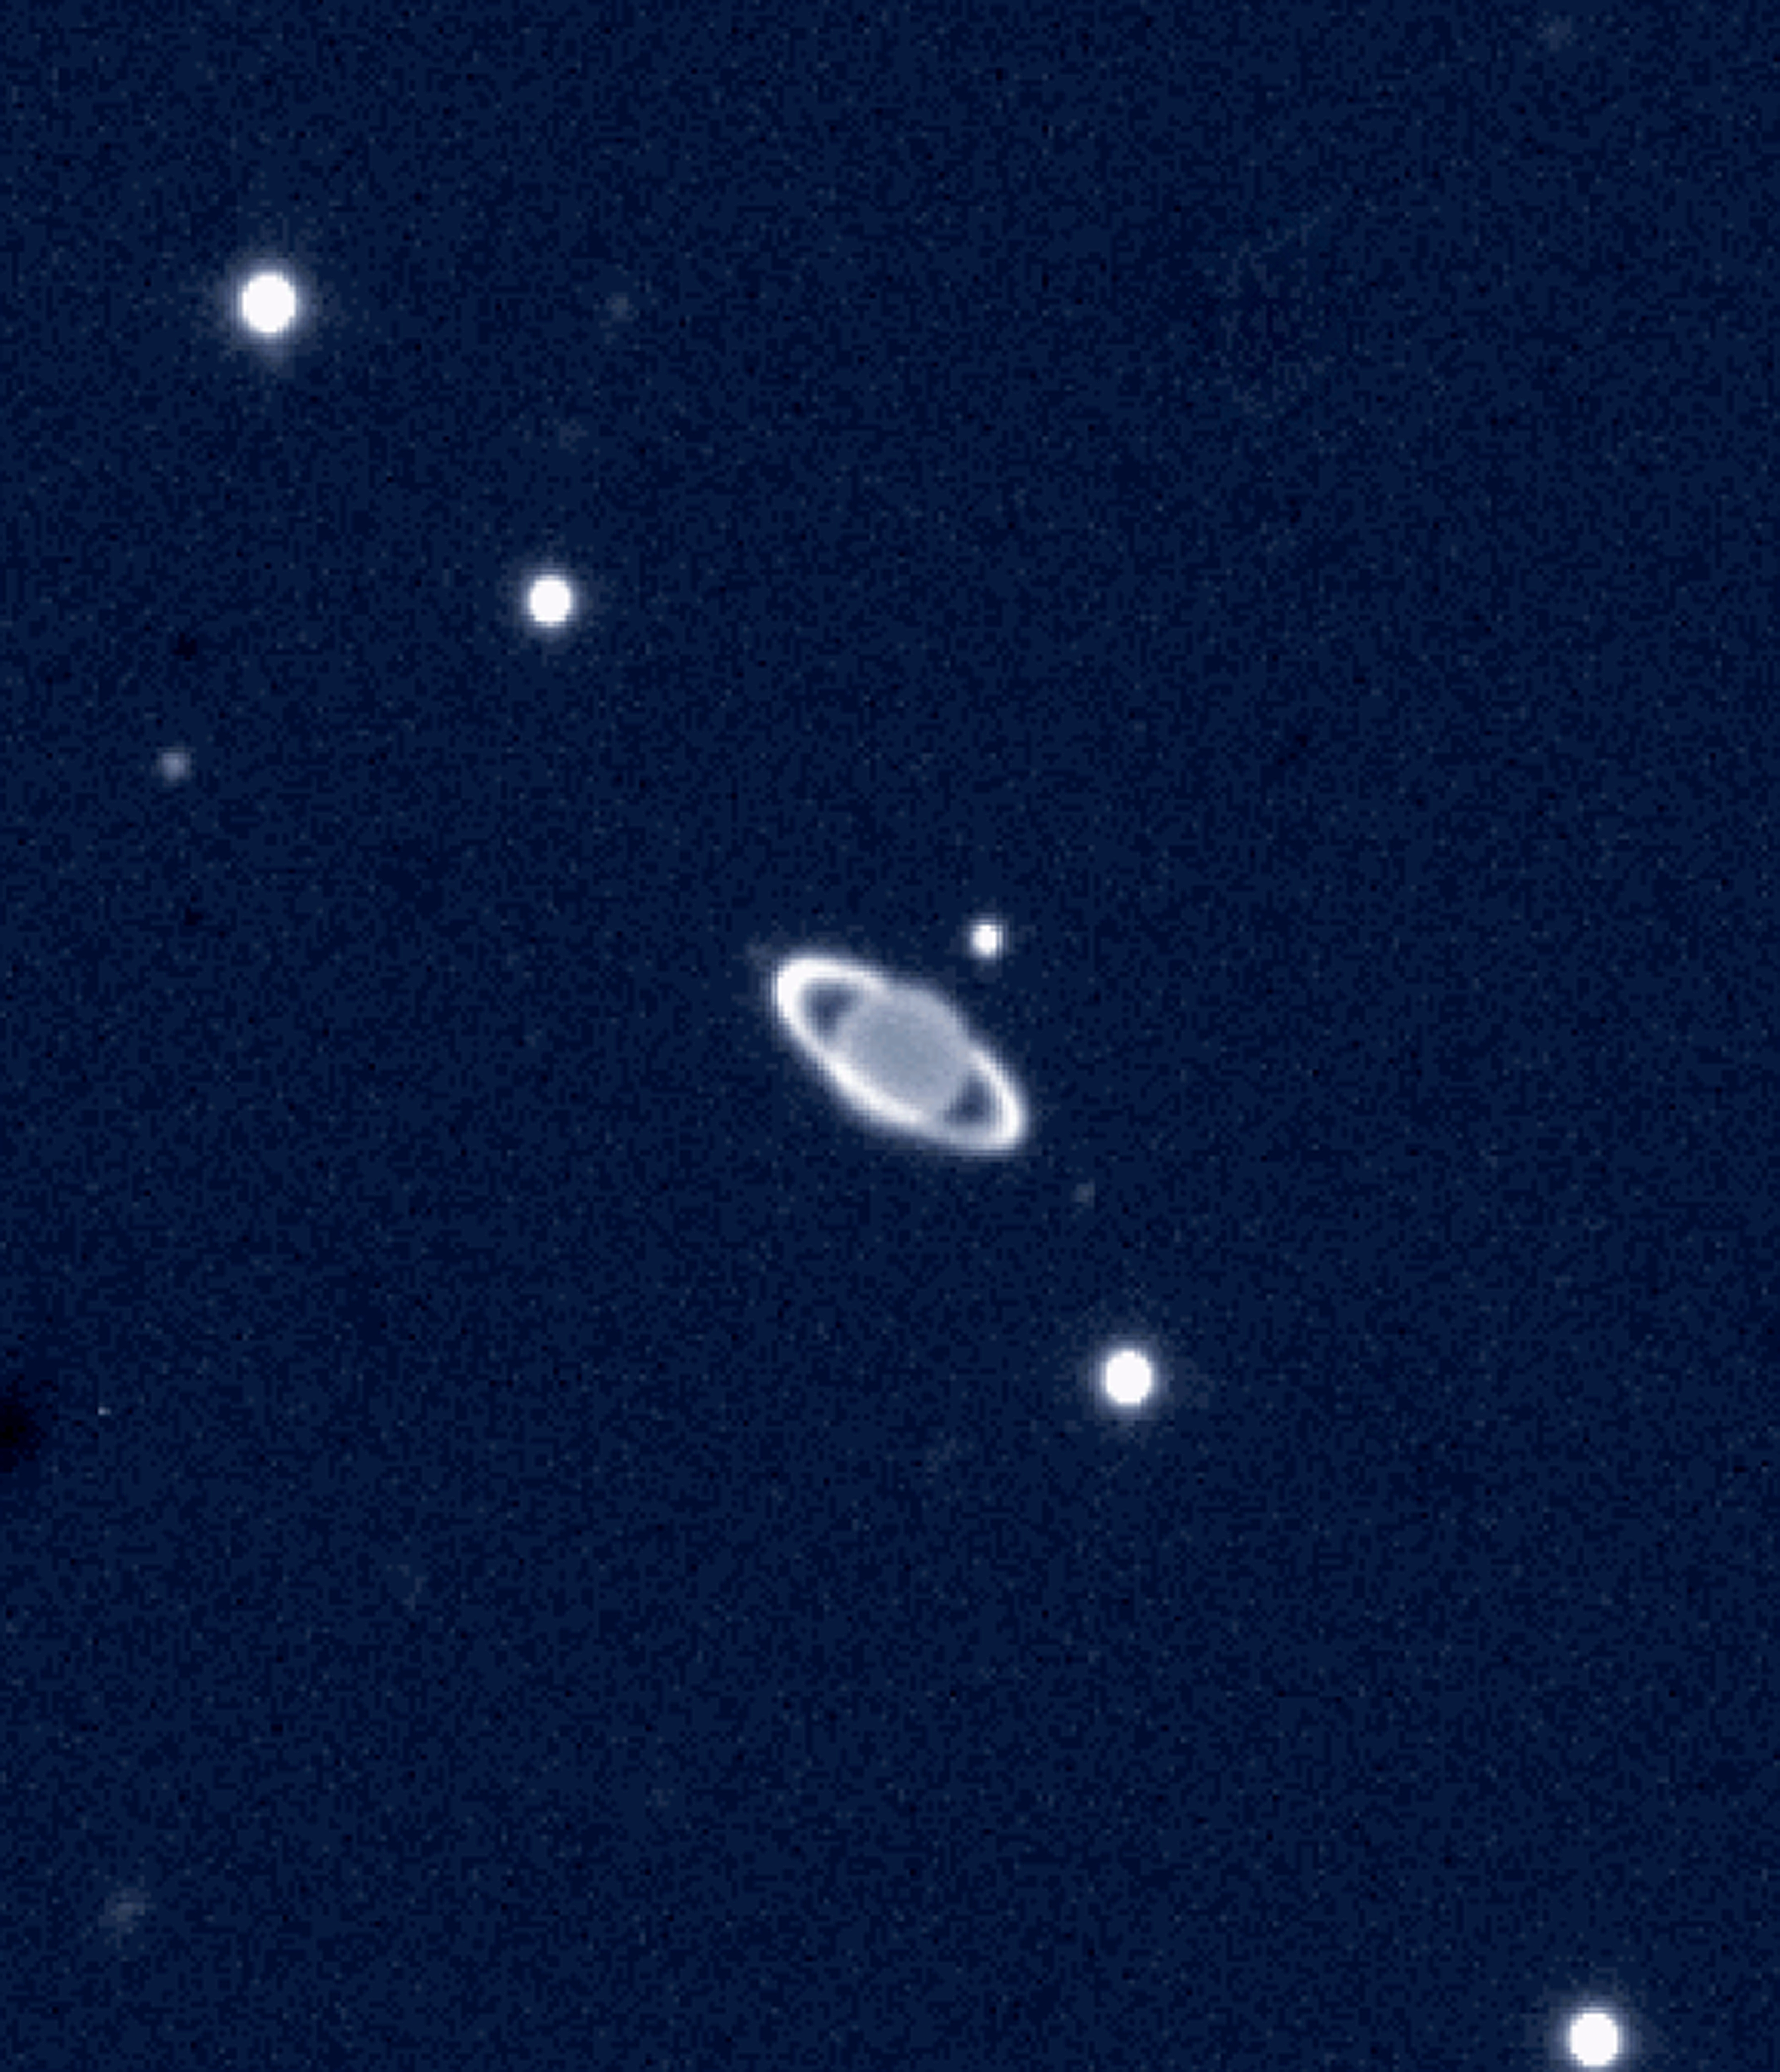

Which ringed planet...!?

Near-infrared view of the giant planet Uranus with rings and some of its moons, obtained on November 19, 2002, with the ISAAC multi-mode instrument on the 8.2-m VLT ANTU telescope at the ESO Paranal Observatory (Chile).

The photo shows Uranus surrounded by its rings and some of the moons, as they appear on a near-infrared image that was obtained in the Ks-band (at wavelength 2.2 µm) with the ISAAC multi-mode instrument on the 8.2-m VLT ANTU telescope.

On this VLT near-infrared picture, the contrast between the rings and the planet is strongly enhanced. At the particular wavelength at which this observation was made, the infalling sunlight is almost completely absorbed by gaseous methane present in the planetary atmosphere and the disc of Uranus therefore appears unsually dark. At the same time, the icy material in the rings reflects the sunlight and appears comparatively bright.

Uranus is unique among the planets of the solar system in having a tilted rotation axis that is close to the main solar system plane in which most planets move (the "Ecliptic"). At the time of the Voyager-2 encounter (1986), the southern pole was oriented toward the Earth. Sixteen years later (corresponding to about one-fifth of Uranus' 84-year period of revolution), the Uranian ring system were seen at an angle that is comparable to the one under which we see Saturn when its ring system is most "open".

Seven of the moons of Uranus can be identified. Of these, Titania and Oberon are the brightest (visual magnitude about 14). The much smaller and fainter Puck and Portia have visual magnitude about 21 and are barely visible in the photo.

Credit: ESO